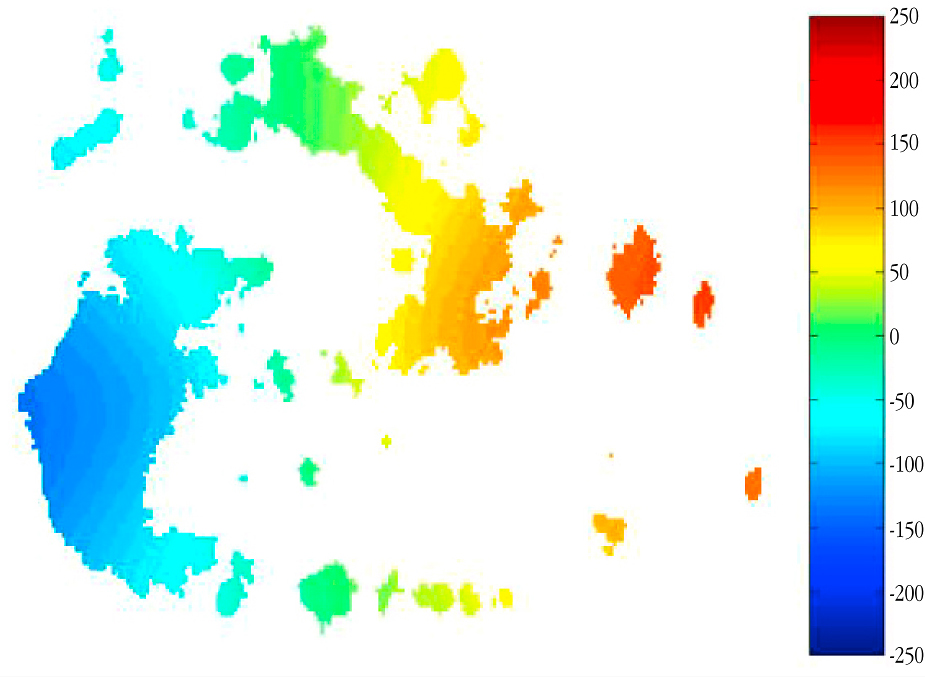

Observed velocity field in a galaxy (simulation)

The image reveals a computer simulation of the velocity field in a galaxy, as deduced on the basis of IFU spectra. The blue area has negative velocities and is thus the approaching side of the galaxy, while the red area is receding. In this way, the direction of rotation can be determined. The velocity unit is km/s.

Credit: ESO